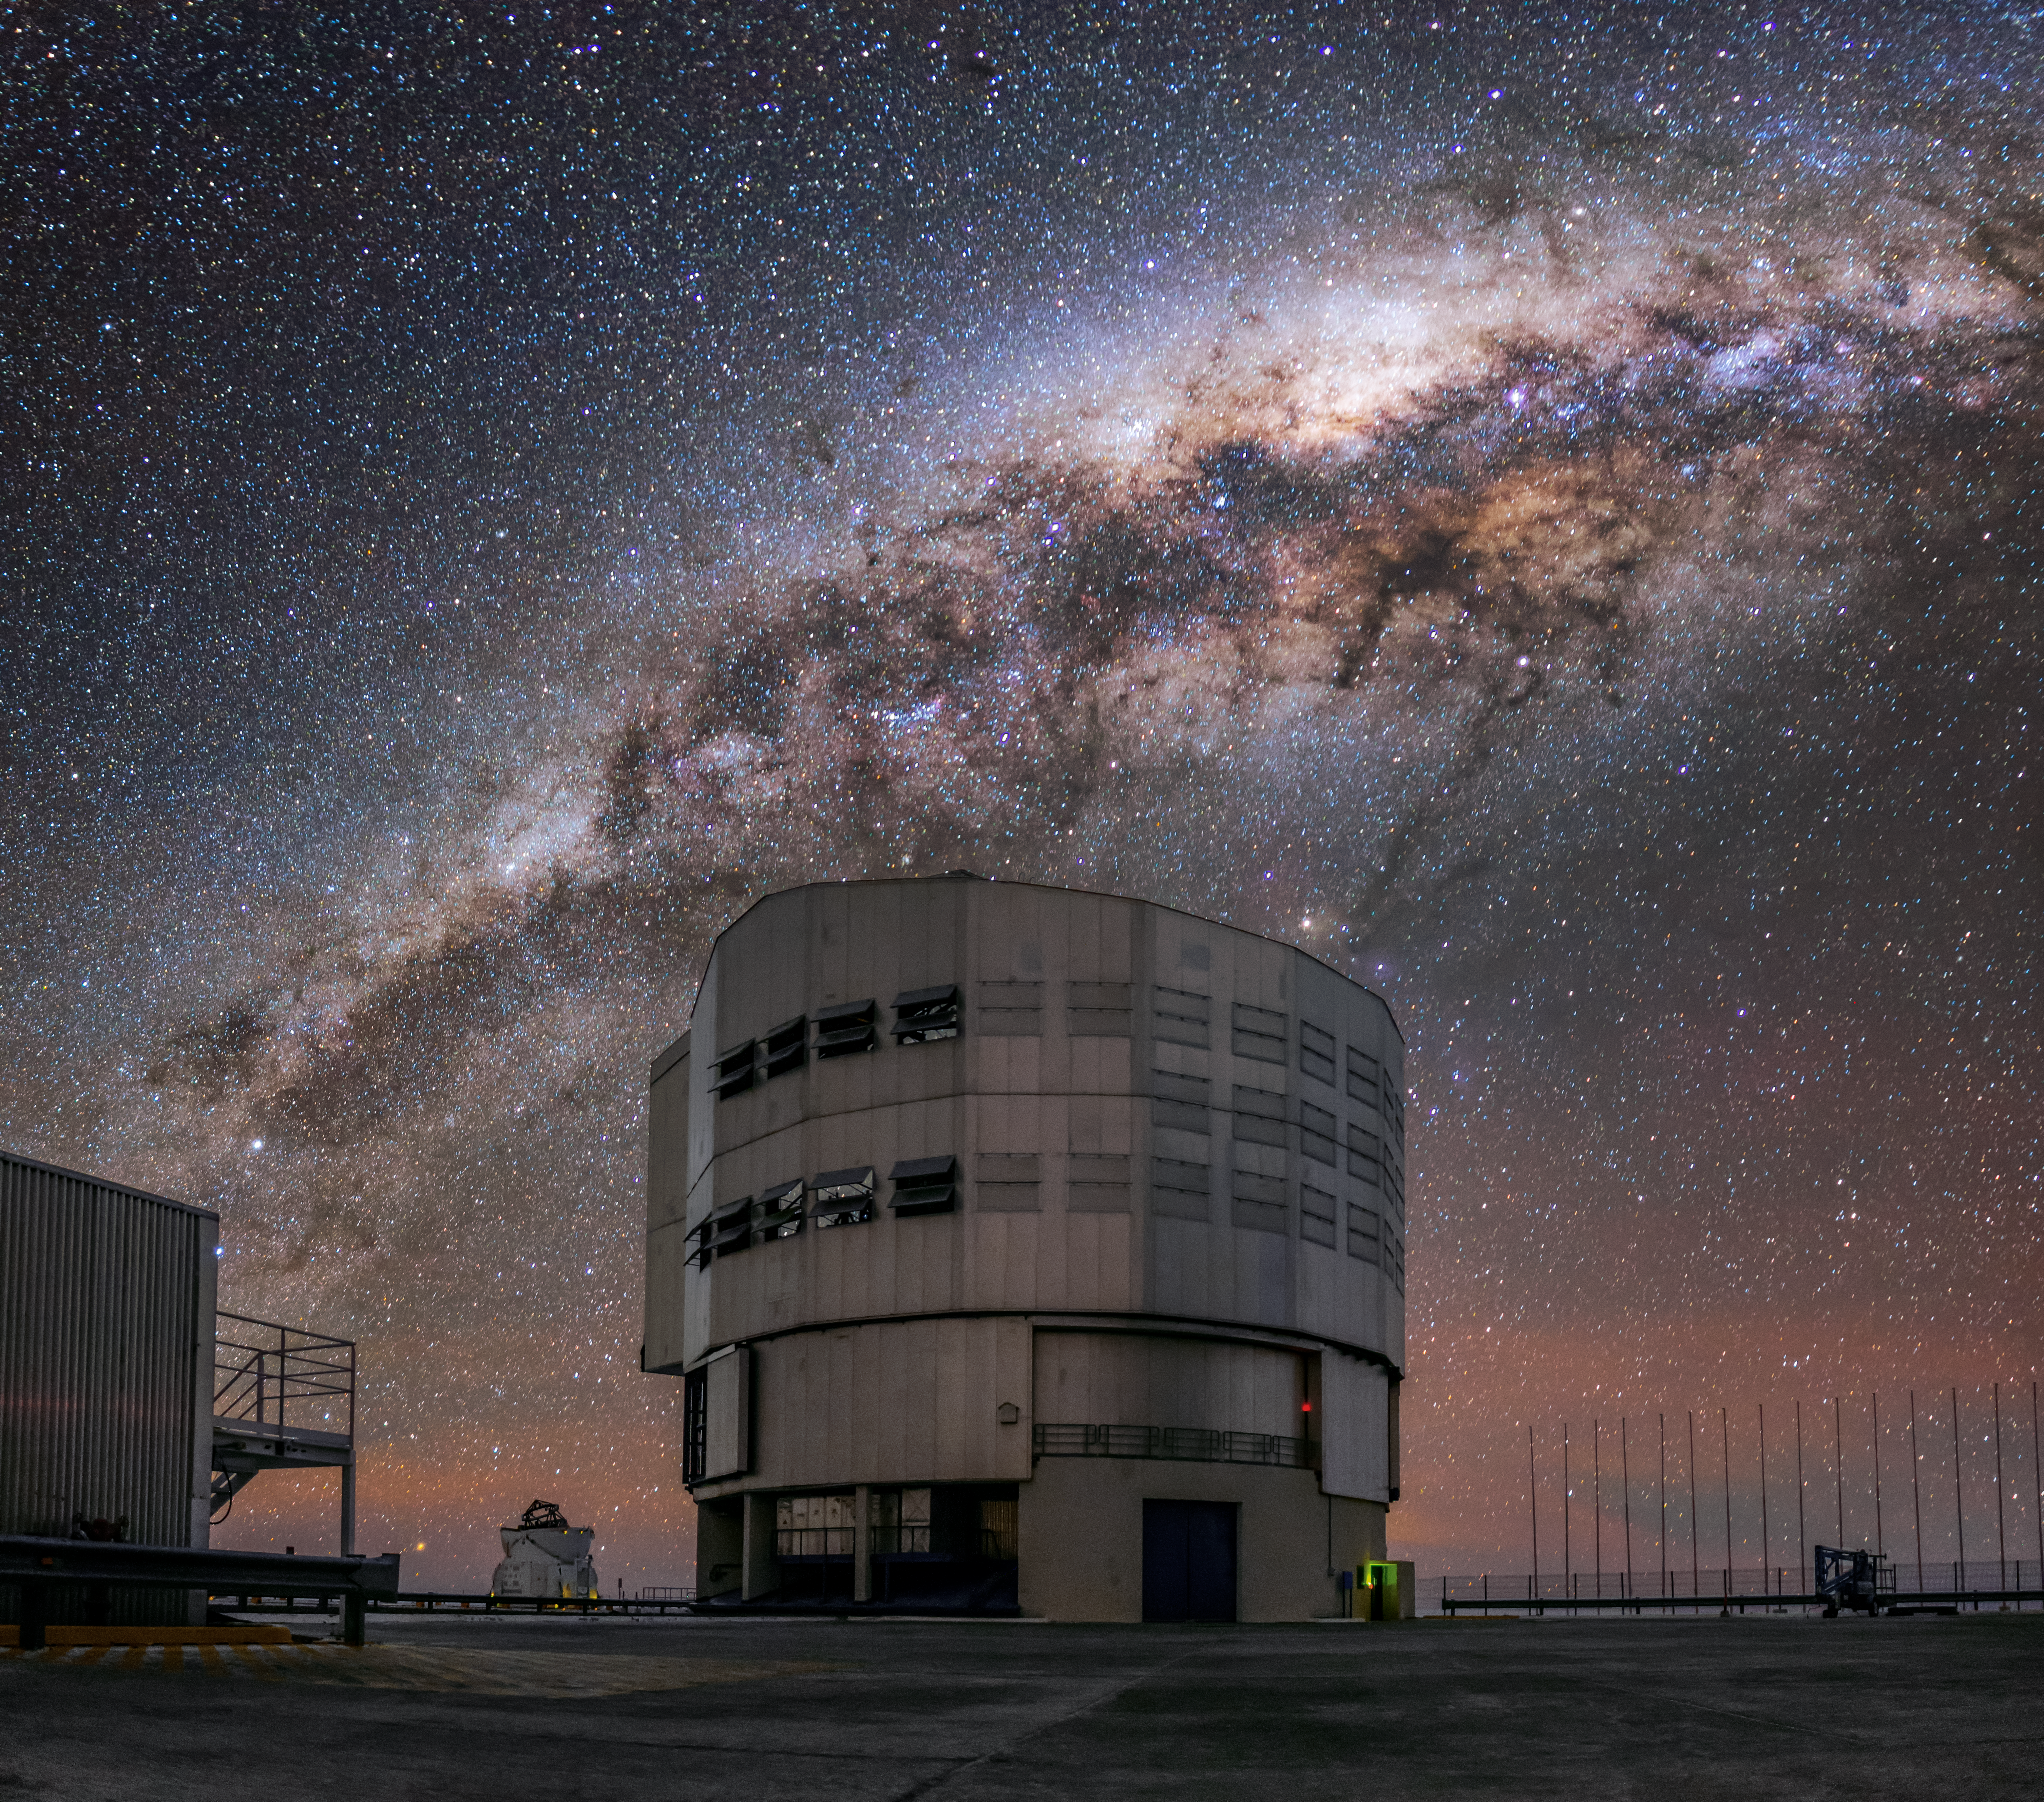

A rather large telescope

ESO's Very Large Telescope (VLT) is made up for four 8.2-metre telescopes, known as the Unit Telescopes, which are assisted by four smaller telescopes, the Auxiliary Telescopes. In this image, Unit Telescope 1 is seen gazing up at the Milky Way.

Credit: J. C. Muñoz/ESO